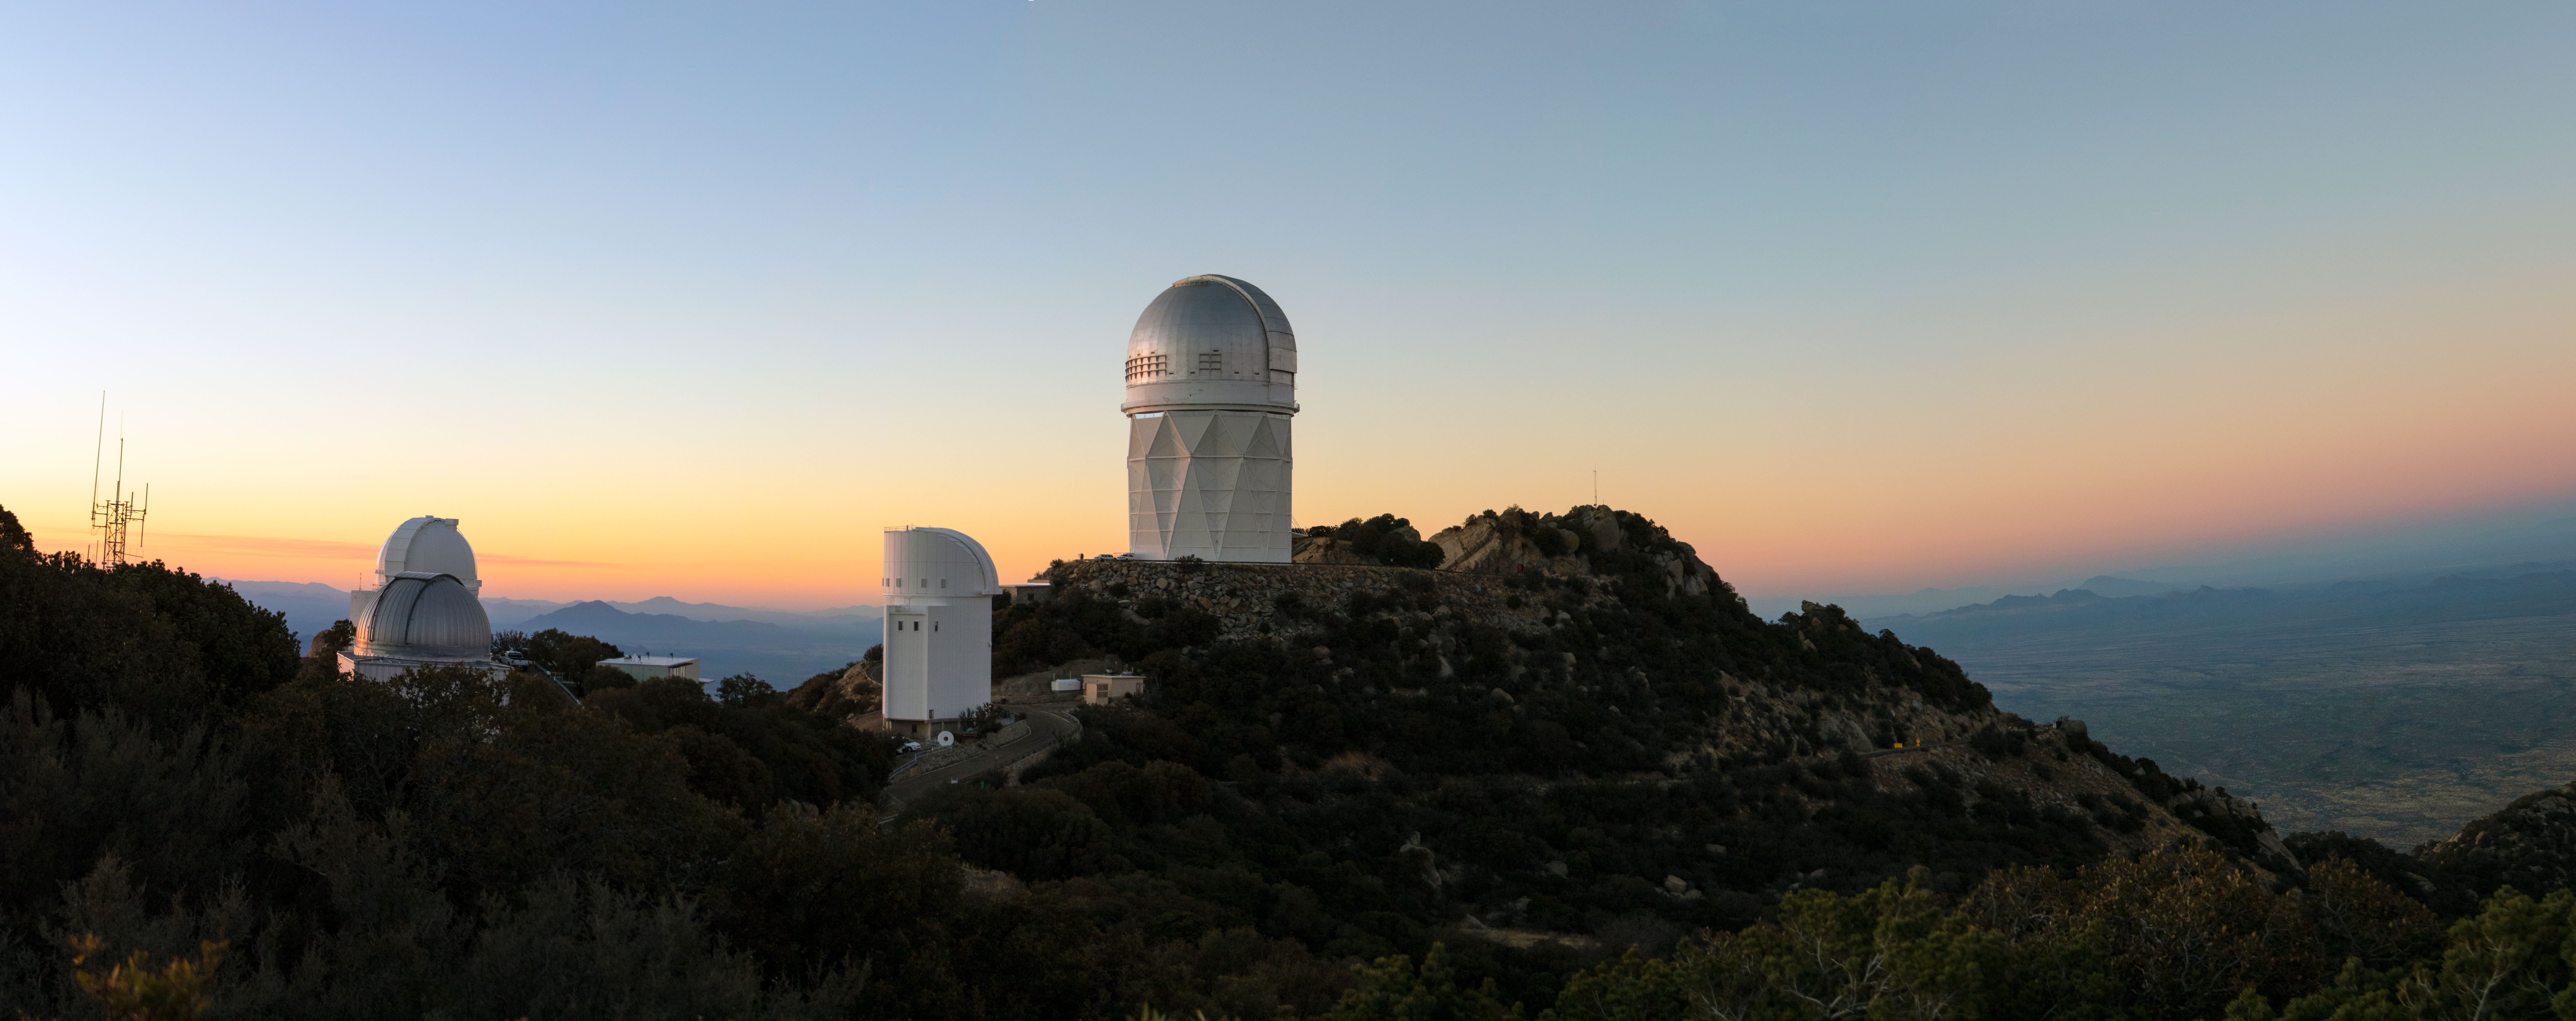

Kitt Peak Panorama

A panoramic shot of Kitt Peak National Observatory in Arizona.

Pictured from left to right: UArizona Spacewatch Telescopes, UA Bok 2.3-meter Telescope, and Nicholas U. Mayall 4-meter Telescope.

Credit: Kitt Peak National Observatory/NOIRLab/NSF/AURA/P. Marenfeld